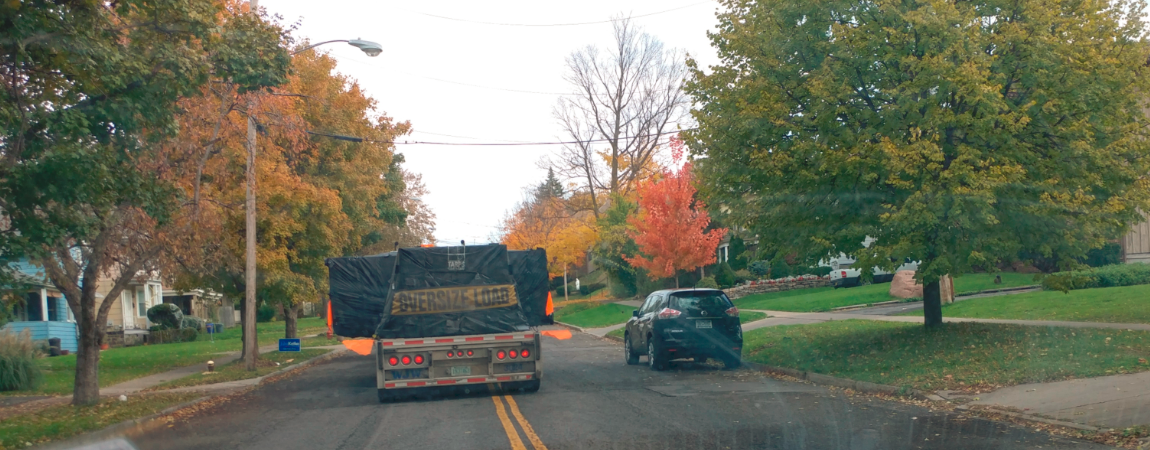

M2 Transport from Rochester to Albany, NY

The LSST Secondary Mirror (M2), which was recently completed in Rochester, NY, has also begun its journey to Chile. The mirror and its associated components were loaded and secured onto three trailers on October 30th, and transported to the Port of Albany, NY. The trailers and cargo are currently in storage at the port, awaiting the arrival of the BBC Challenger, which is scheduled to arrive on November 11th.

Credit: Rubin Observatory/NSF/AURA